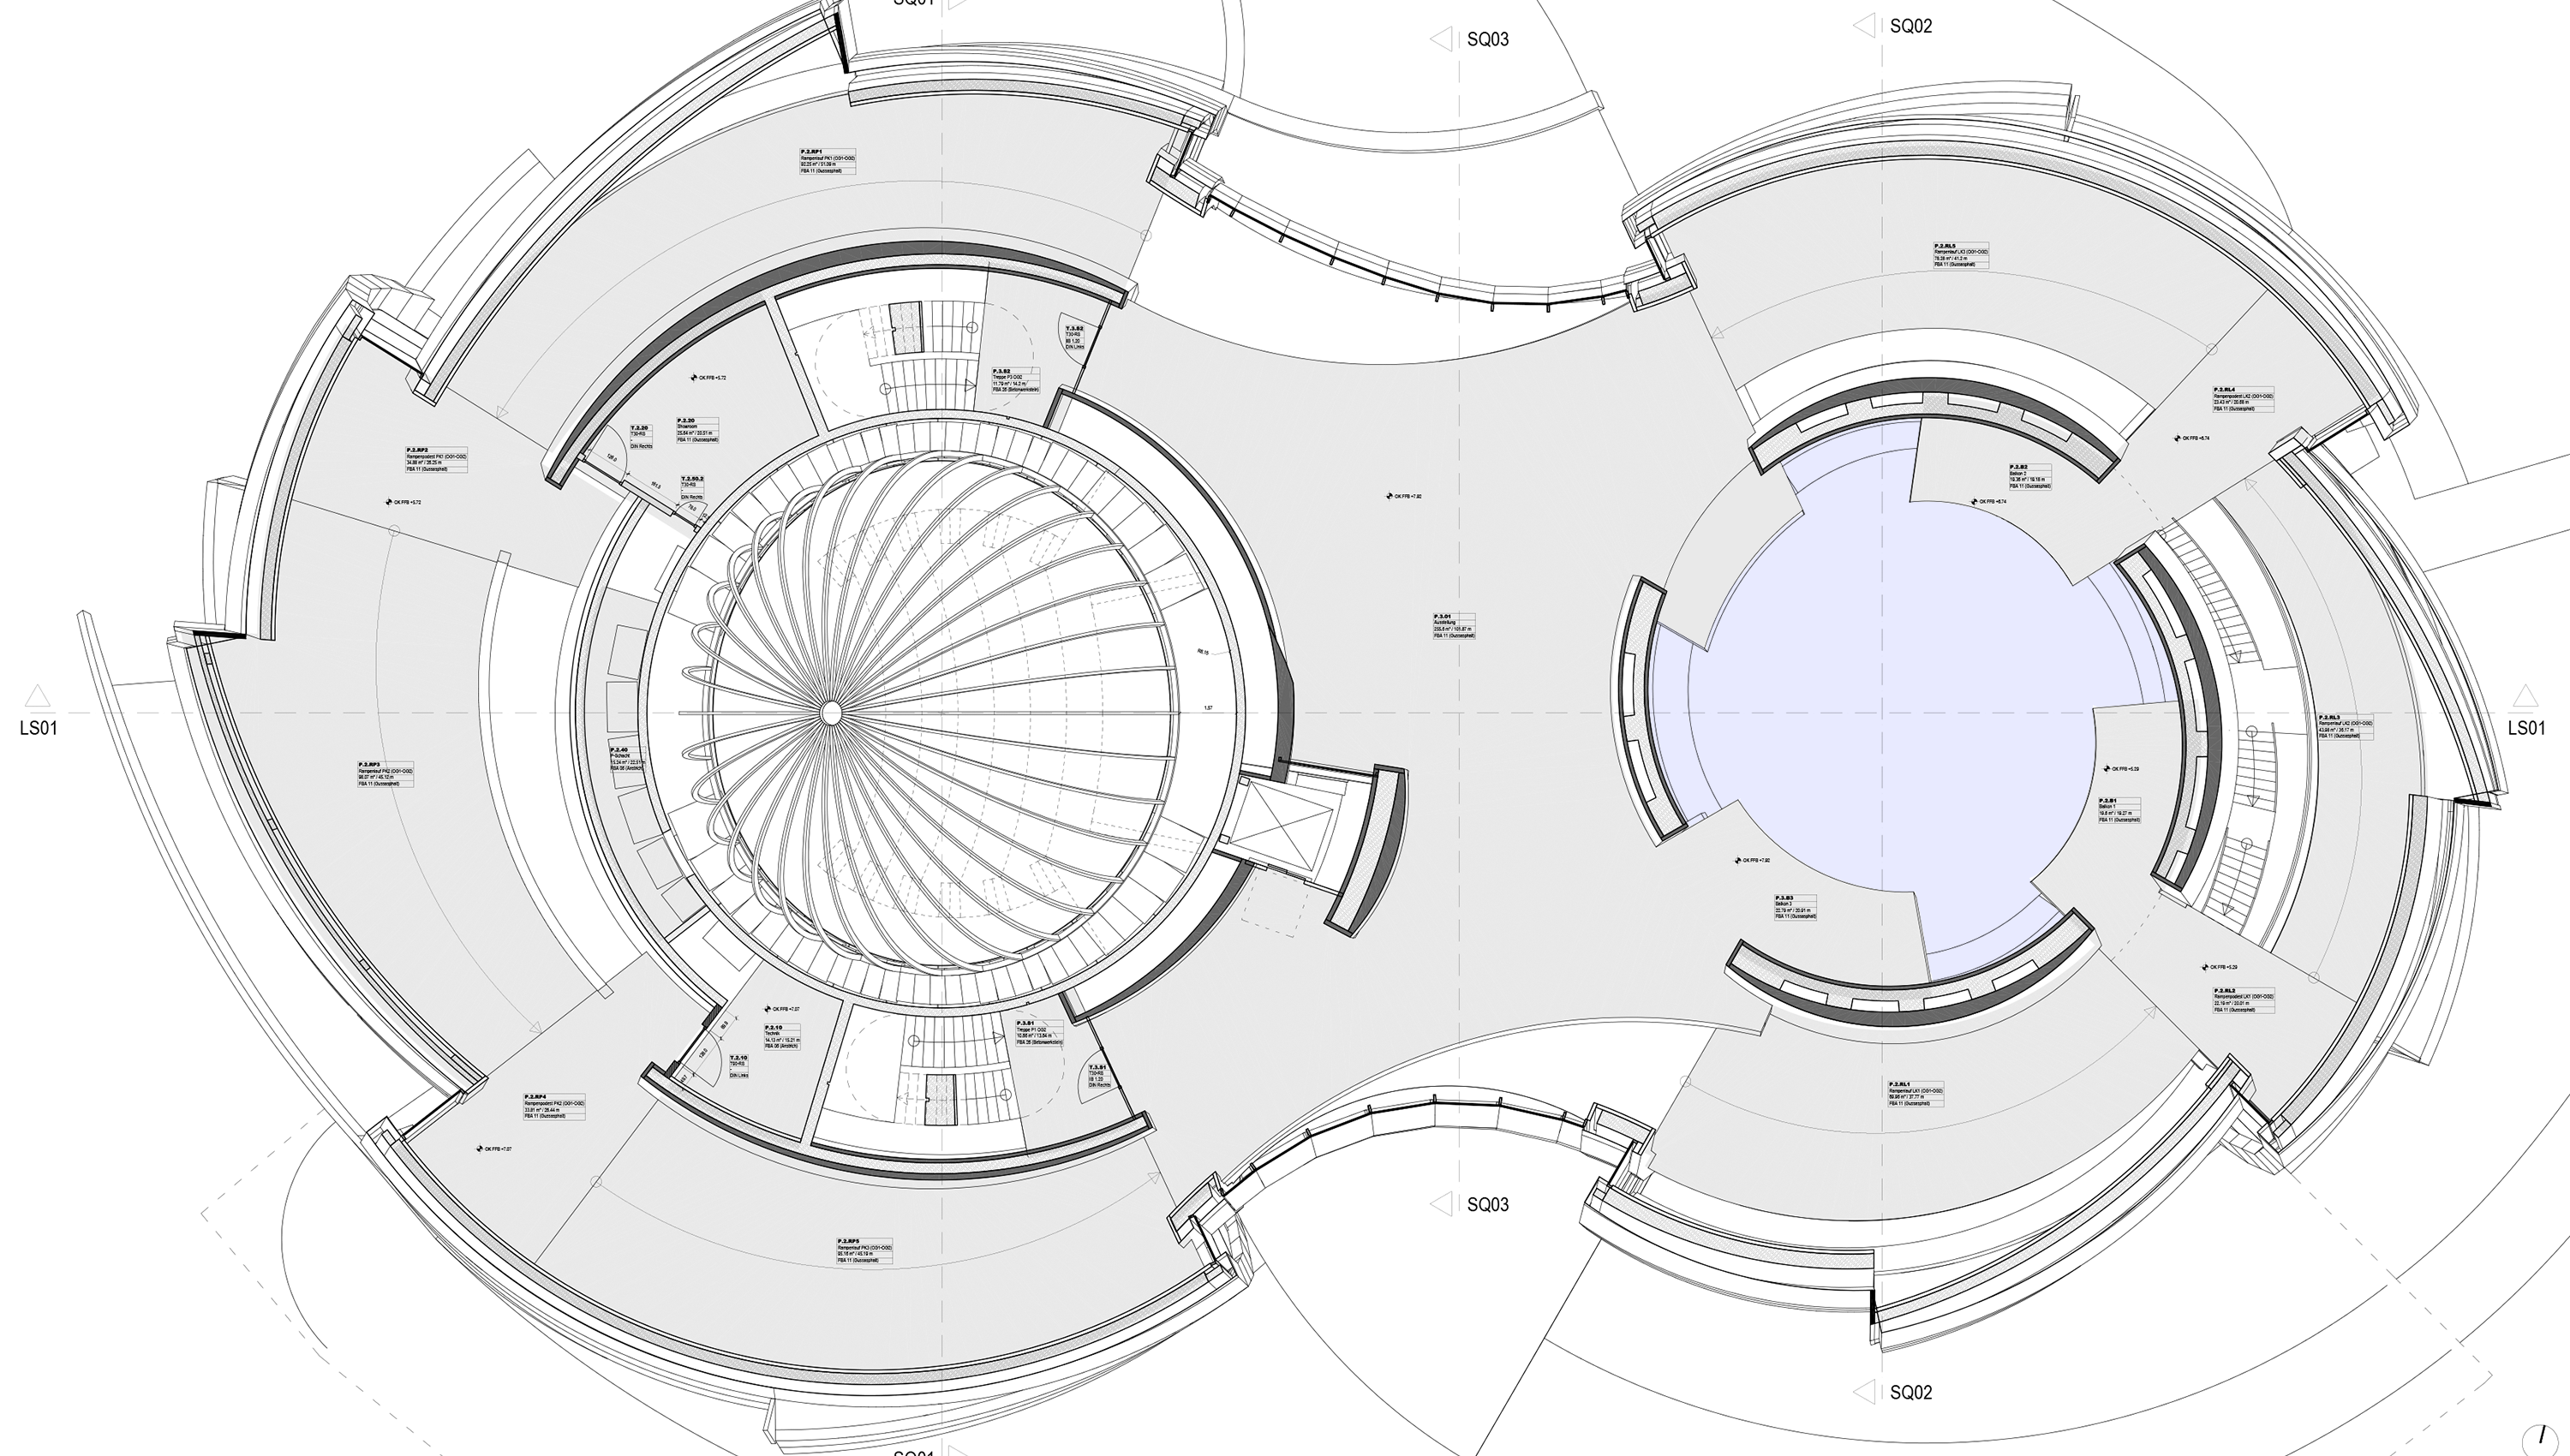

The Void

The void is a unique place shaped like a sphere, marked in light blue colour in this architectural floor plan. It is part of the ESO Supernova Planetarium & Visitor Centre. It is 15.5 metres tall, with a total area of 140 square metres. With its glass ceiling, the room has warm, natural light during the day and a view of the sky at night.

Credit: Architekten Bernhardt + Partner (www.bp-da.de)